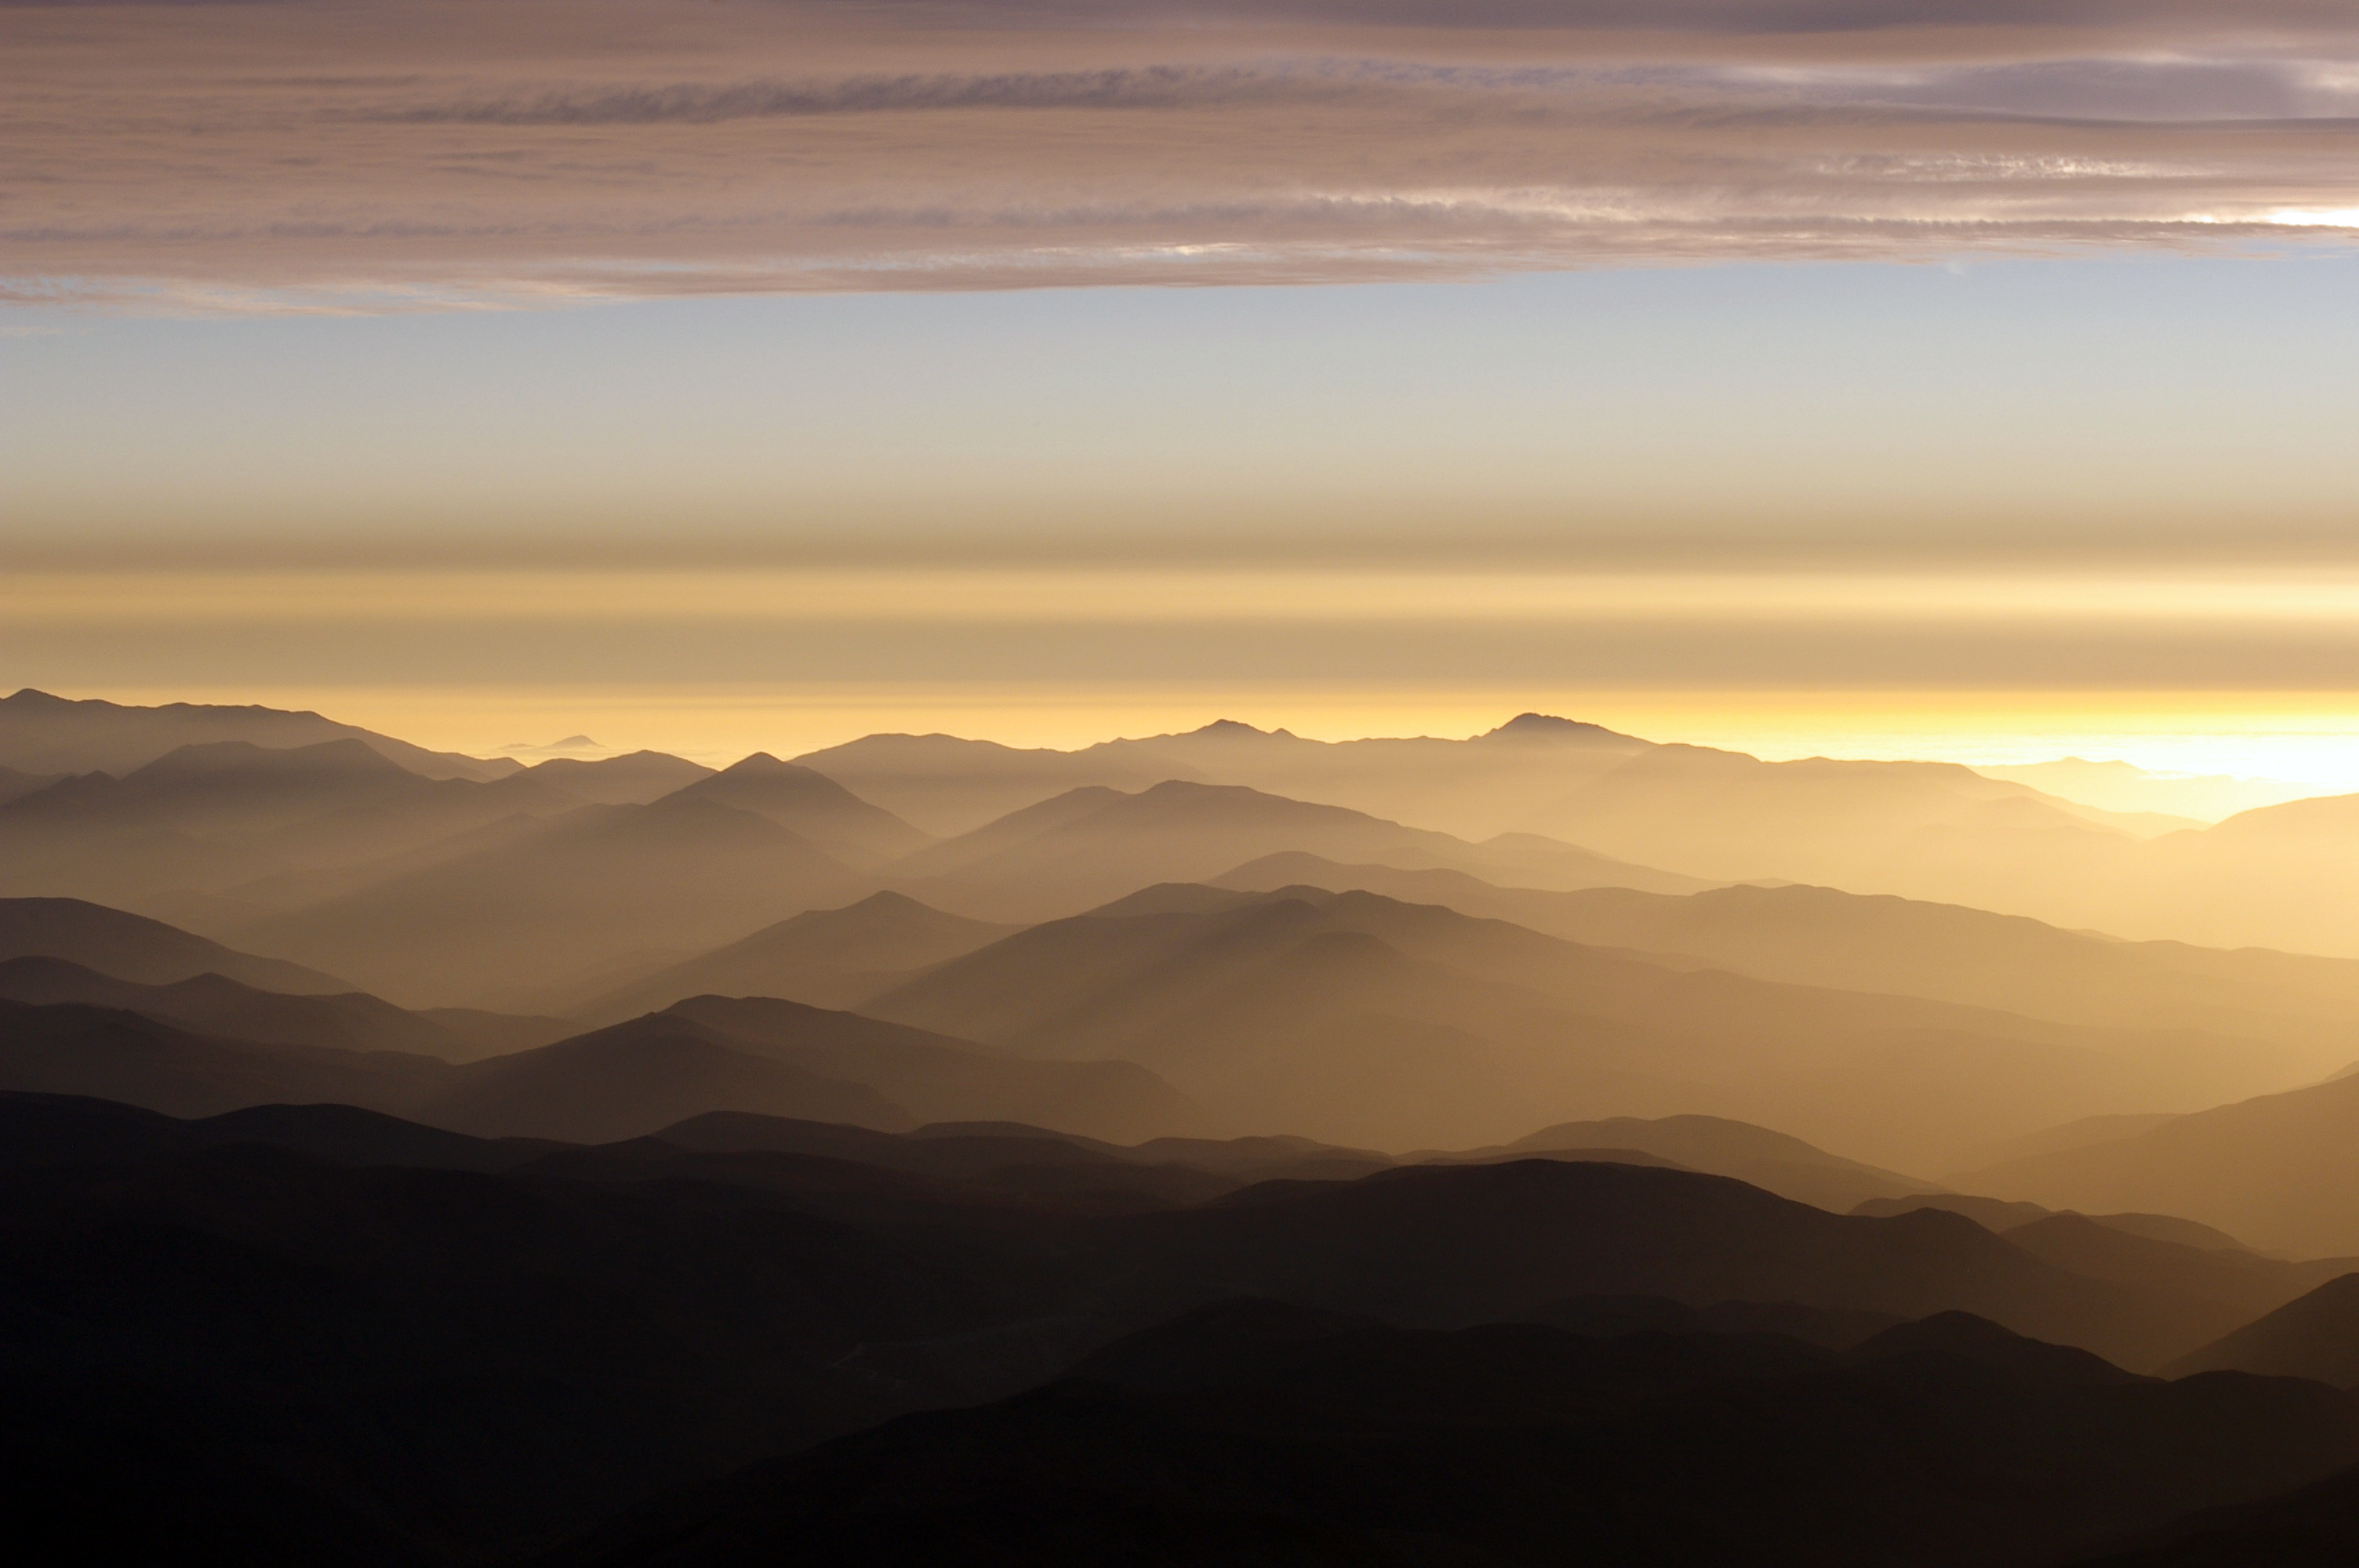

Atacama shadows

A stunning image taken of the breathtaking scenery in the Atacama desert. The faded Sun barely illuminates the hills, high up in this arid landscape.

Credit: ESO/M. Tewes